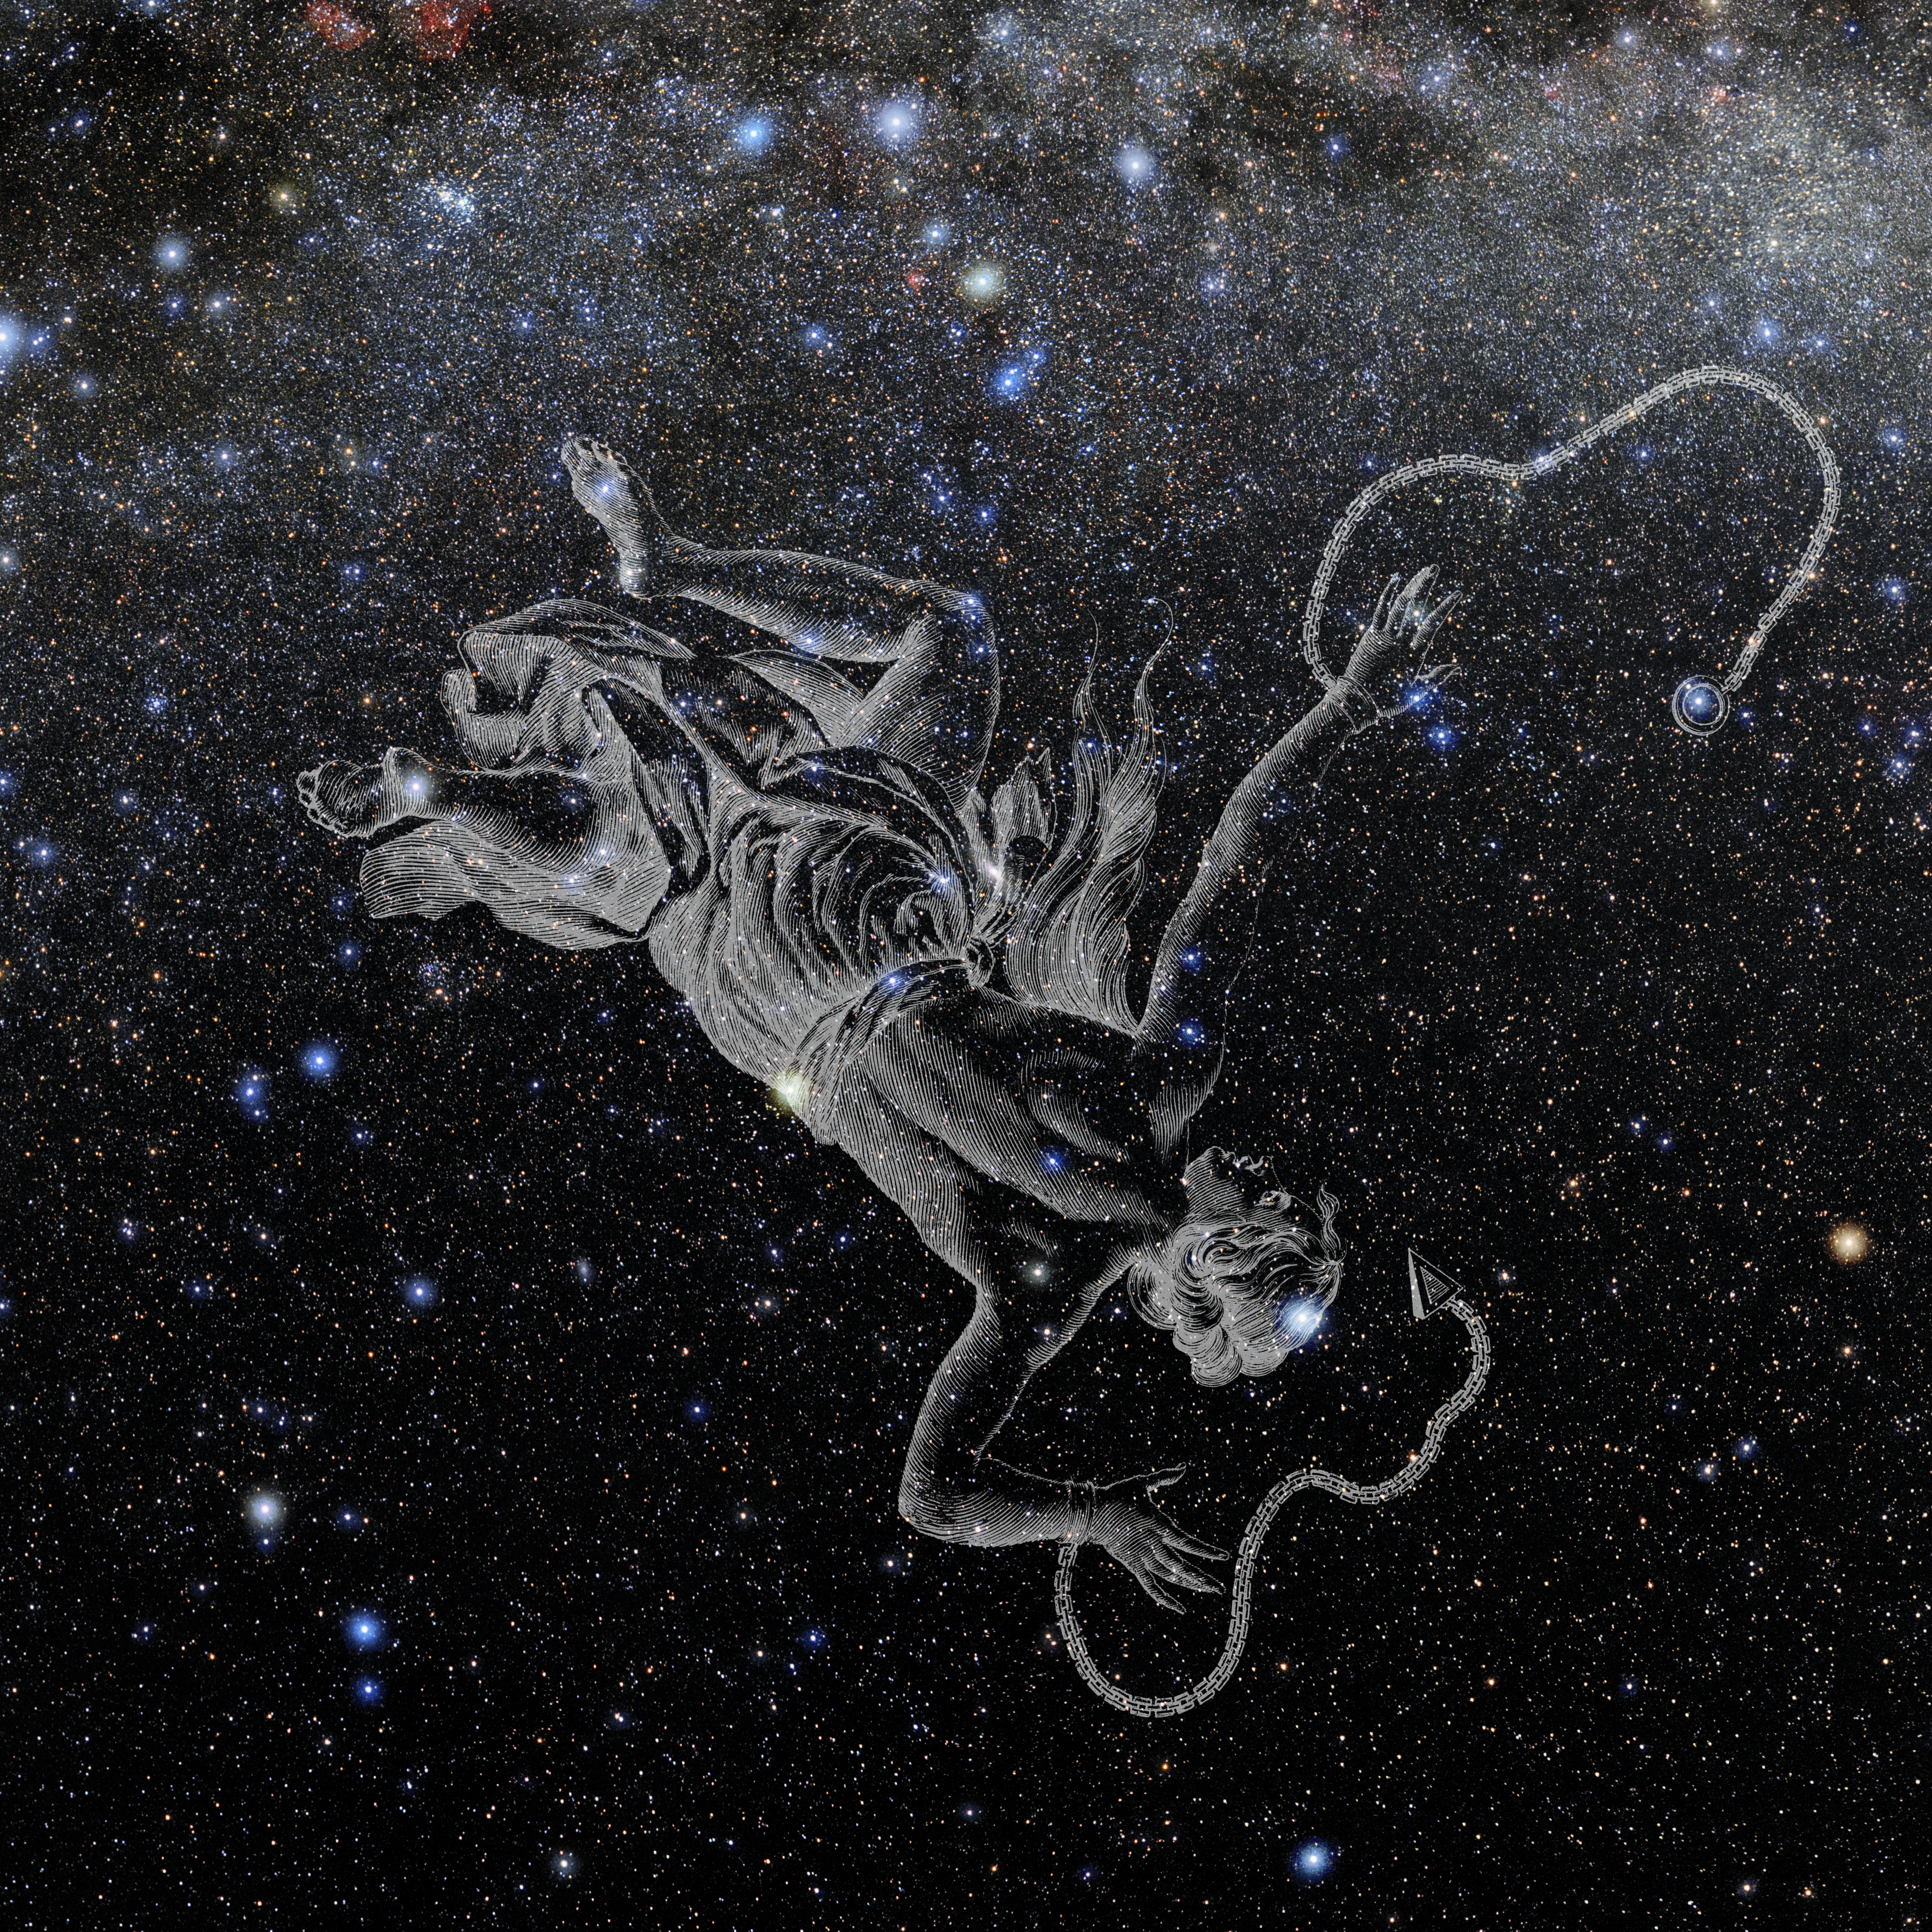

Andromeda with Hevelius Drawing

Photo of the constellation Andromeda from NOIRLab's 88 Constellations project showing Johannes Hevelius drawing of the constellation in Uranographia, his celestial catalogue in 1690.
Here is the version with the constellation 'stick figure' and here the unannotated version.

Credit: E. Slawik/NOIRLab/NSF/AURA/M. Zamani/J. Hevelius/NASA Universe of Learning/USNO/STScI